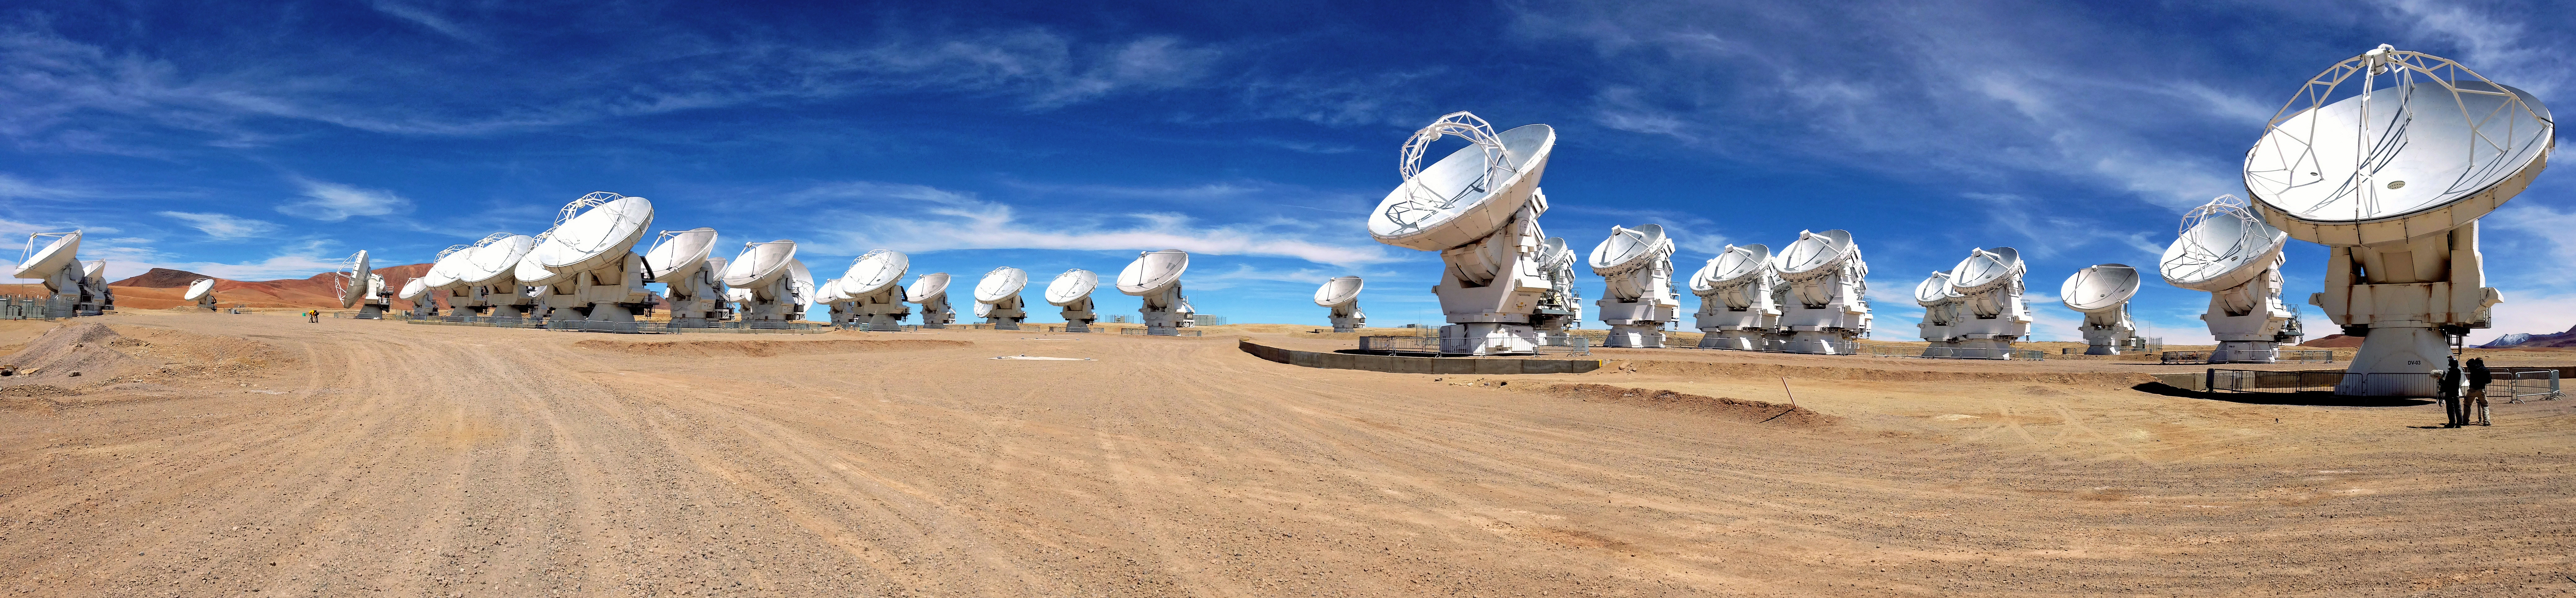

ALMA antennas on the Chajnantor plateau

Panoramic view of the ALMA antennas on the Chajnantor Plateau, at an altitude of 5000 m.

Credit: ESO